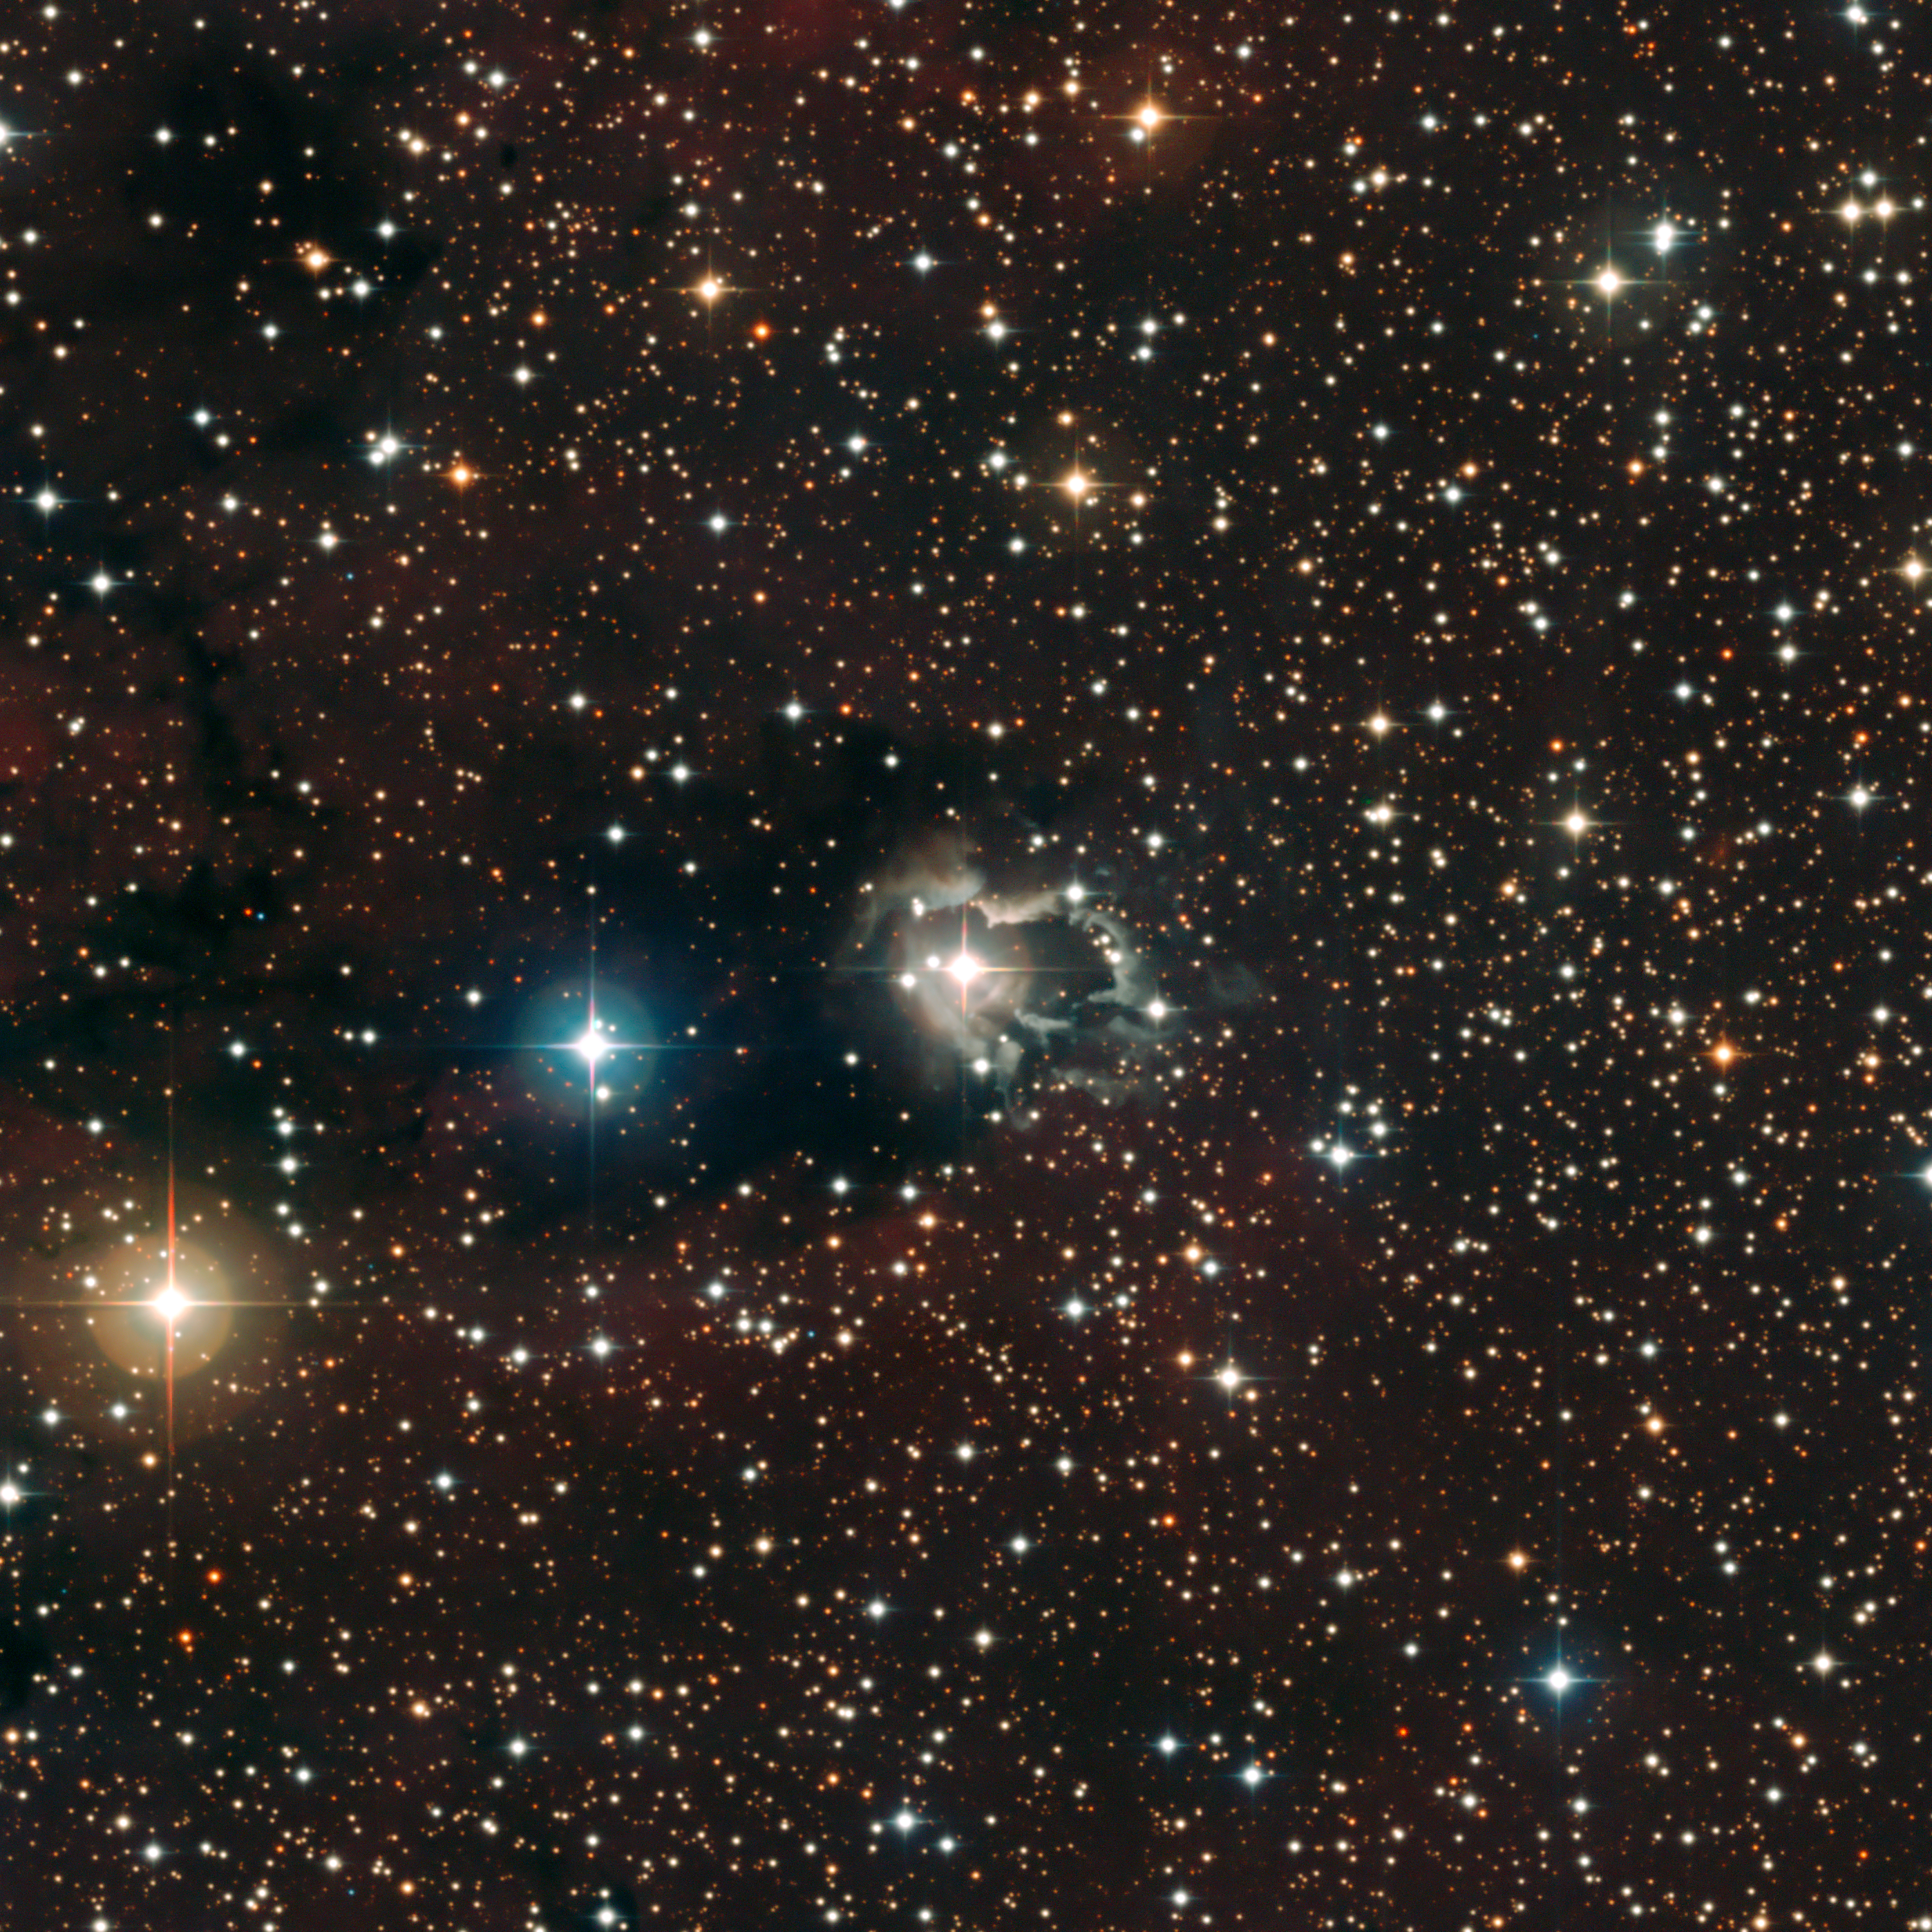

Reflection nebula around HD 87643

This image, centred on the B[e] star HD 87643, beautifully shows the extended nebula of gas and dust that reflects the light from the star. The central star's wind appears to have shaped the nebula, leaving bright, ragged tendrils of gas and dust. A careful investigation of these features seems to indicate that there are regular ejections of matter from the star every 15 to 50 years. The image, taken with the Wide Field Imager on the MPG/ESO 2.2-metre telescope at La Silla, is based on data obtained through different filters: B, V and R.

Credit: ESO/F. Millour et al.